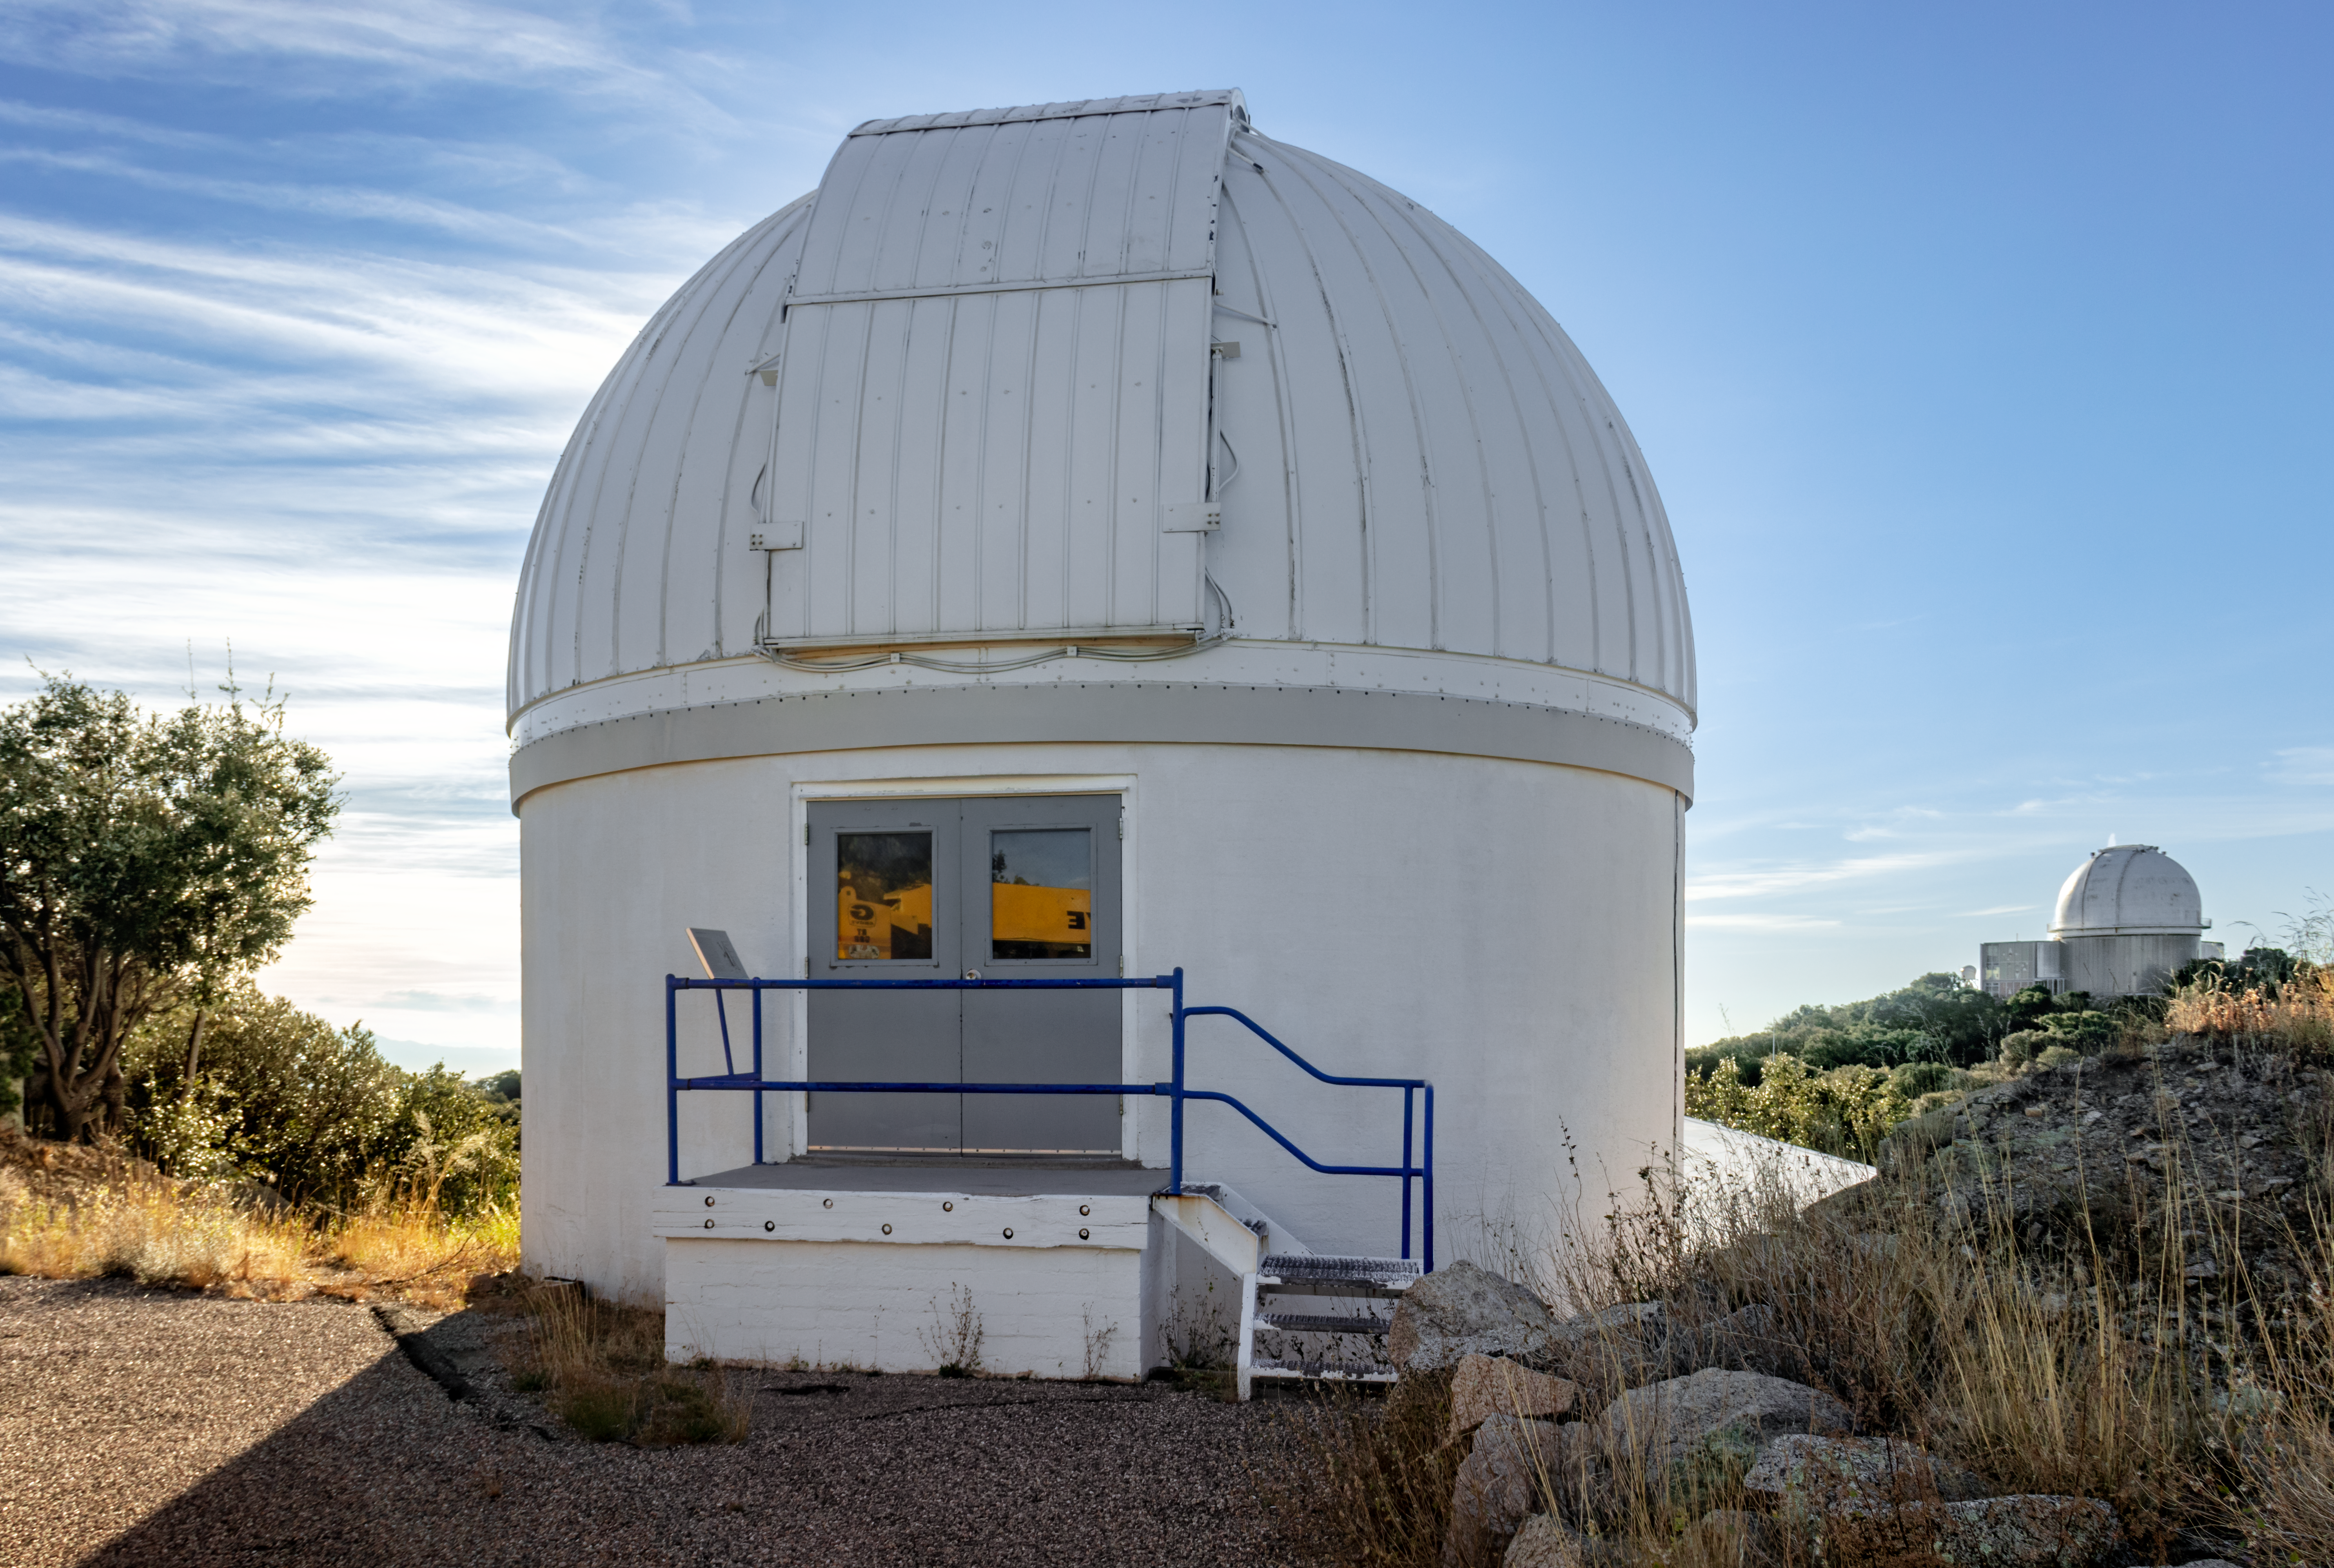

Burrell Schmidt Telescope

The Case Western Reserve University’s Burrell Schmidt Telescope wide-field telescope, owned and operated by Case Astronomy, shown here, is located at Kitt Peak National Observatory. It is used for deep wide-field imaging and sky surveys and was installed on Kitt Peak in 1979.

Credit: NOIRLab/AURA/NSF